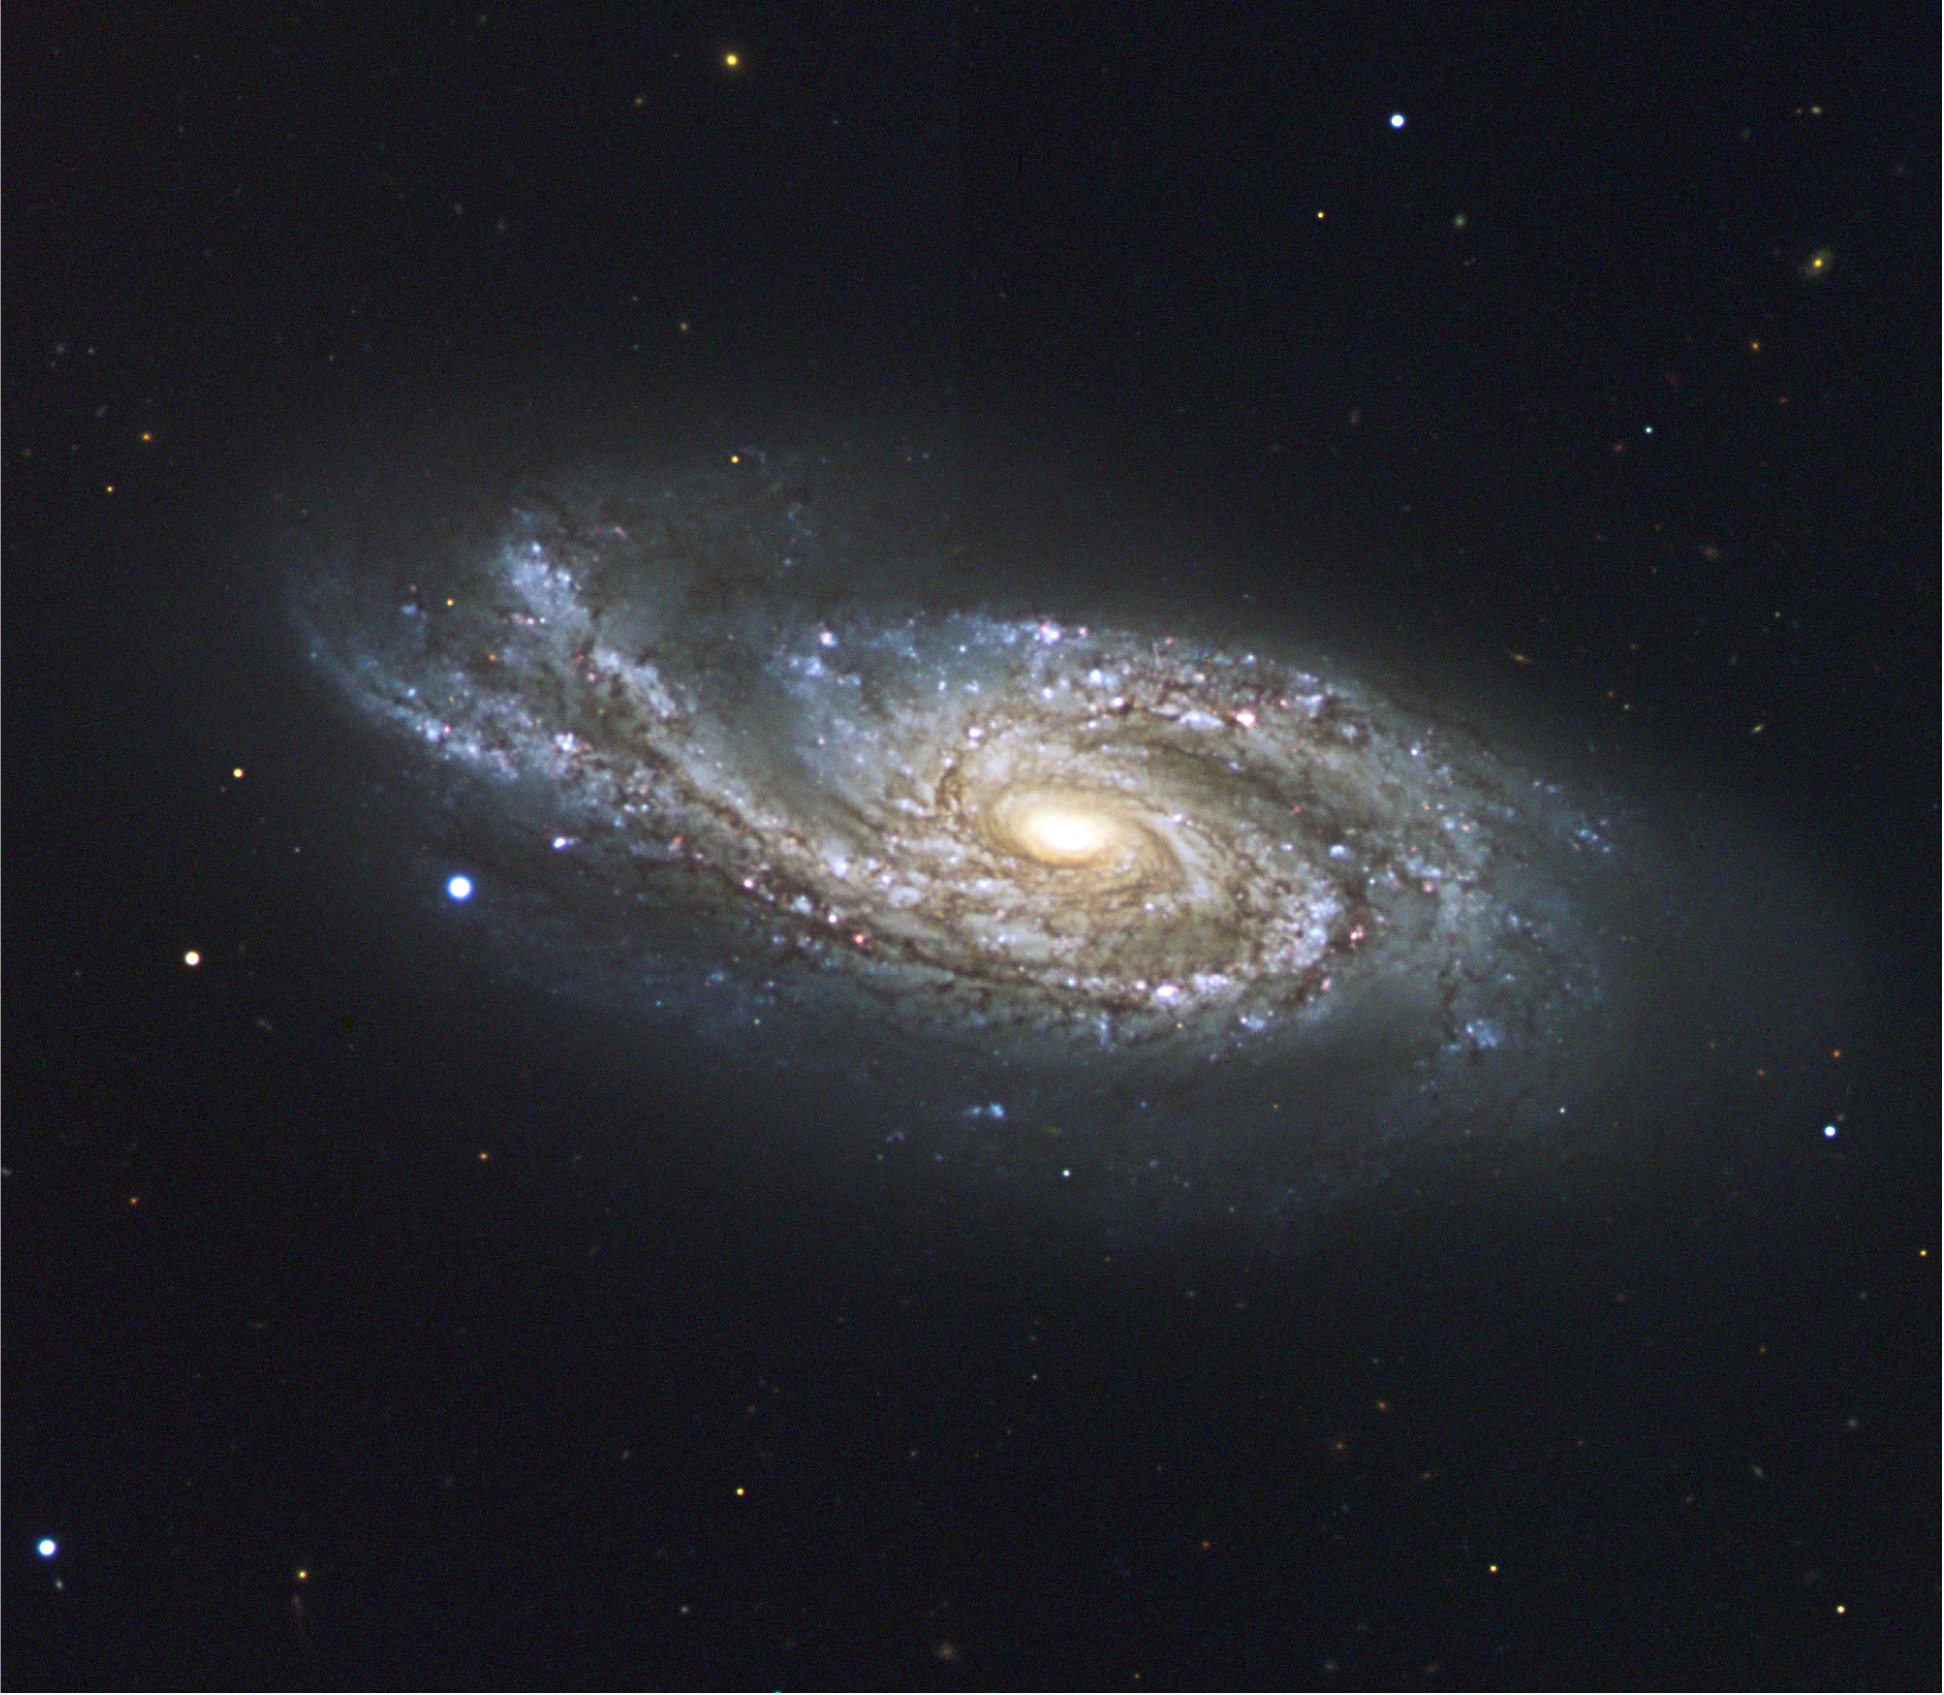

The starburst galaxy NGC 908

NGC 908, located 65 million light-years towards the constellation of Cetus (the Whale). This spiral galaxy, discovered in 1786 by William Herschel, is a so-called starburst galaxy, that is, a galaxy undergoing a phase where it spawns stars at a frantic rate. Clusters of young and massive stars can be seen in the spiral arms. Two supernovae, the explosions of massive stars, have been recorded in the near past: one in 1994 and another in May of this year. The galaxy, which is about 75 000 light-years long, also clearly presents uneven and thick spiral arms, the one on the left appearing to go upwards, forming a kind of ribbon. These properties indicate that NGC 908 most probably suffered a close encounter with another galaxy, even though none is visible at present.Data obtained with FORS2 on ESO's Very Large Telescope in the night of 13 to 14 August 2000, using images through B, V, and R filters, for a total exposure time of 4 minutes only. North is up and East is to the left. The data were extracted from the ESO Science Archive and further processed by Henri Boffin (ESO).

Credit: ESO